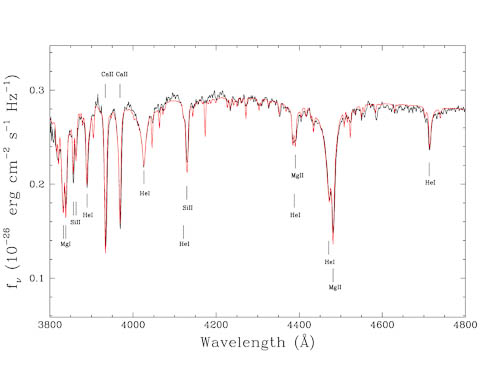

MMT spectrum and best-fit model

MMT spectrum (in black) and best-fit model (red line). The strongest lines are indicated by tick marks. All the other numerous non-identified lines are from iron. They have not been marked for clarity. The fit of the star yields an effective temperature of 13,600 K, 0.91 solar mass, 0.97 Earth radius and a distance of 136 pc (or 445 light-years). The determined abundances are log H/He = -5.7, log O/He = -4.0, log Mg/He = -4.7, log Si/He = -4.9, log Ca/He = -6.8 and log Fe/He = -5.1.

Credit: International Gemini Observatory/NOIRLab/NSF/AURA